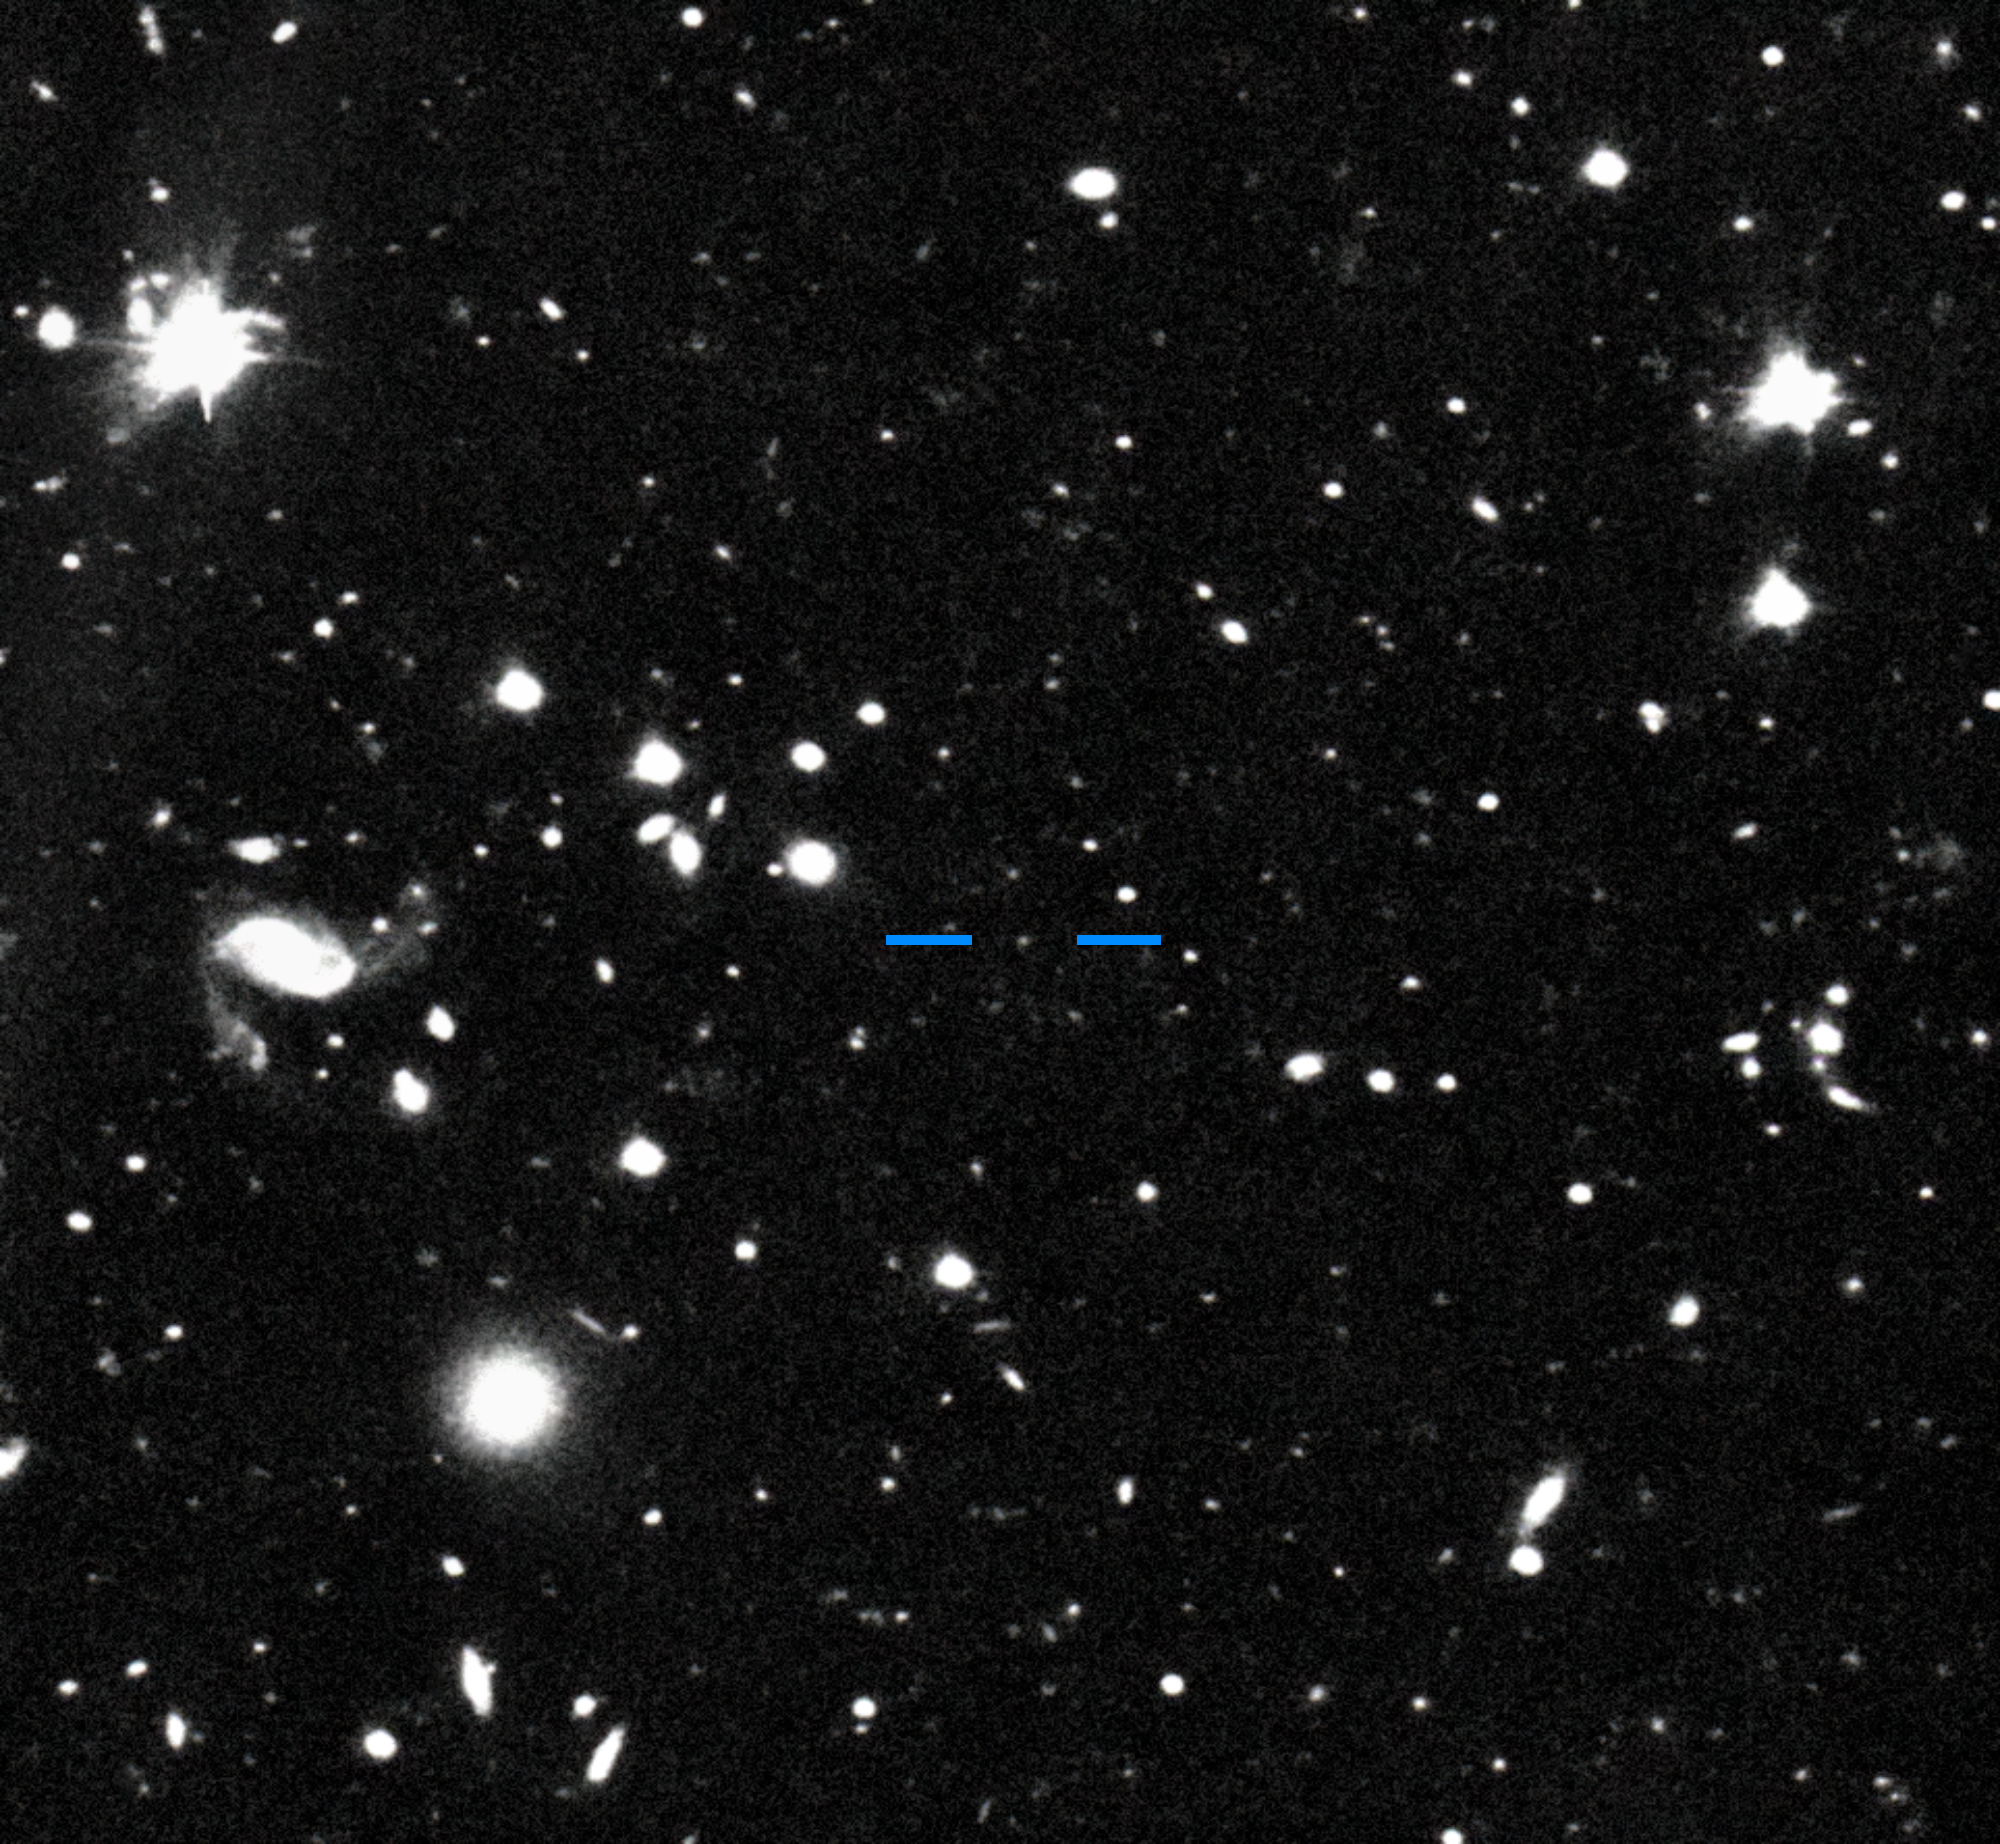

Farfarout on 15 January 2018

This discovery image of Farfarout (2018 AG37) was taken with the Subaru Telescope on the night of 15 January 2018 Universal Time (UT). By comparing this image with one taken on the following night, it is possible to see that Farfarout (marked by blue horizontal lines) moves while the background stars and galaxies do not.

Credit: S. Sheppard